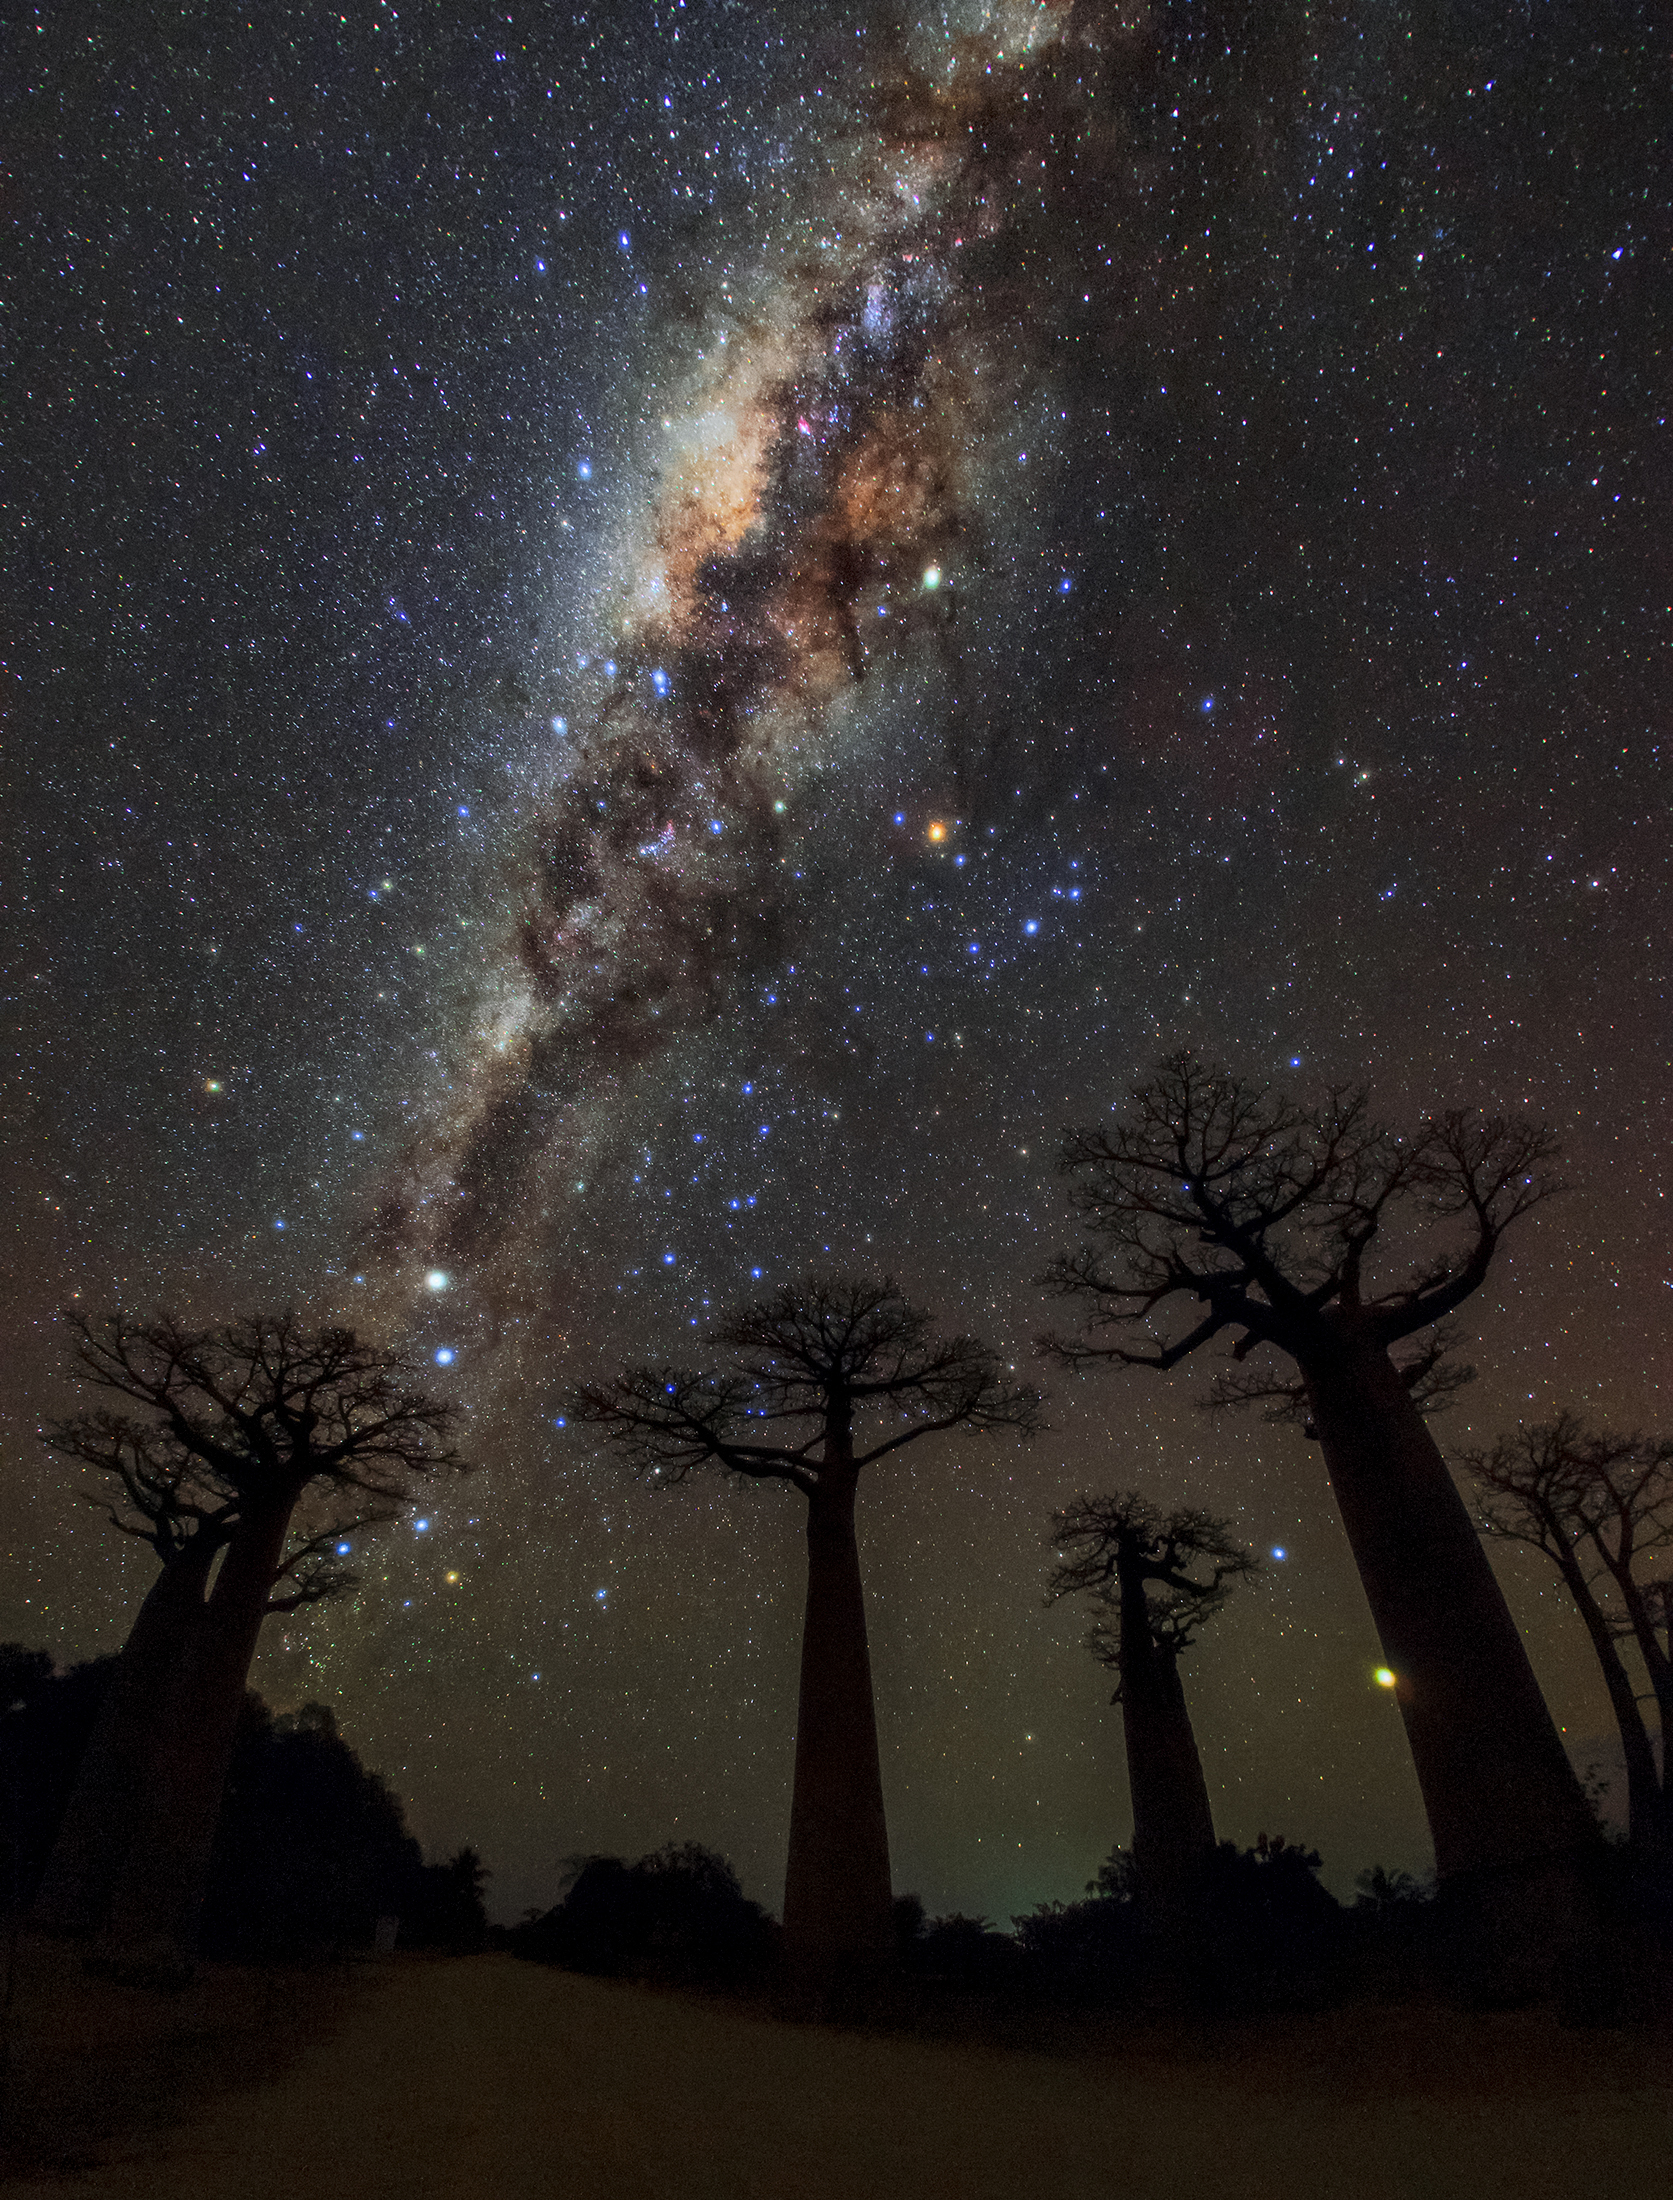

Milky Way over Avenue of Baobabs

Image title: Milky Way over Avenue of Baobabs
Author: Amirreza Kamkar
Country: Germany

This image, taken from the Avenue of Baobabs, Morondava, Madagascar, in July 2017, shows the majestic band of the Milky Way, our home galaxy, together with a rich collection of constellations and asterisms: Crux, Centaurus, Scorpius, Sagittarius and the Teapot asterism. Towards the bottom left of the image we can see the Southern Cross and the pointer stars Alpha (the brighter of the two) and Beta Centauri, which help to distinguish it from similar-looking configurations. Some cultures in Africa associate the Southern Cross with a giraffe, while others associate the constellations with a pride of lions or even with the Tree of Life.

Antares, the brightest star in the constellation Scorpius, is the orange-red star straight up from the middle baobab tree.

To the Pokomo people from southwestern Kenya, Africa, the Milky Way is associated with the smoke emanating from a campfire lit by ancient people. The various people in South Africa, in contrast, have different star tales; the Khoikhoi from the region around Cape Town explained the colours of the red and white stars as red and white roots that were roasted on a fire and thrown towards the sky together with the ashes of the fire. The Xhosa from further east consider the Milky Way the raised bristle of a huge angry dog, while the Zulu from near Johannesburg interpret it as a stream of spears of their strongest warriors.

Polynesian people, who were adept seafarers and navigators, see the constellation Scorpius as a fish hook, and refer to it as the demigod Maui’s Fish Hook. For the Djab Wurrung and the Jardwadjali people, the Southern Cross is part of a Dreamtime Story involving Tchingal, the Bram-bram-bult brothers (the pointer stars), their mother Druk (Delta Crux), and Bunya, the hunter who gets changed into a possum (Gacrux, red star at the top of the Southern Cross).

In this image, the planets Saturn (the bright point above Antares) and Jupiter (the bright point at the bottom-right of the image close to the trunk of the baobab tree) are visible. Indigenous cultures have various stories associated with the planets, for example Kamilaroi and Wailan people associate Saturn with wunygal, a small bird. The Boorong people of Western Victoria associate Jupiter with Ginabongbearp, the chief of the old spirits (Nurrumbunguttias), who takes the totemic form of the sulphur-crested white cockatoo.

Also see image in Zenodo: https://doi.org/10.5281/zenodo.7424009

Credit: Amirreza Kamkar/IAU OAE